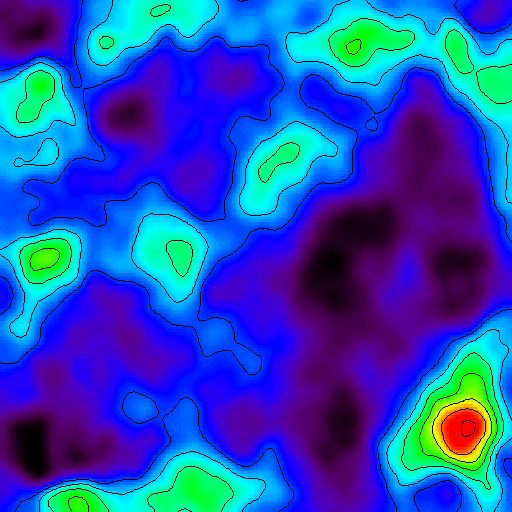

Galaxy Cluster Found Using Gravitational Distortion, Suggests Independent Test of Accelerating Universe

This map represents the distribution of mass in a portion of the sky in the direction of the constellation Pisces that was imaged by the National Science Foundation's 4-meter Blanco Telescope in Chile.

Credit: Lucent Technologies' Bell Labs/NOAO/AURA/NSF